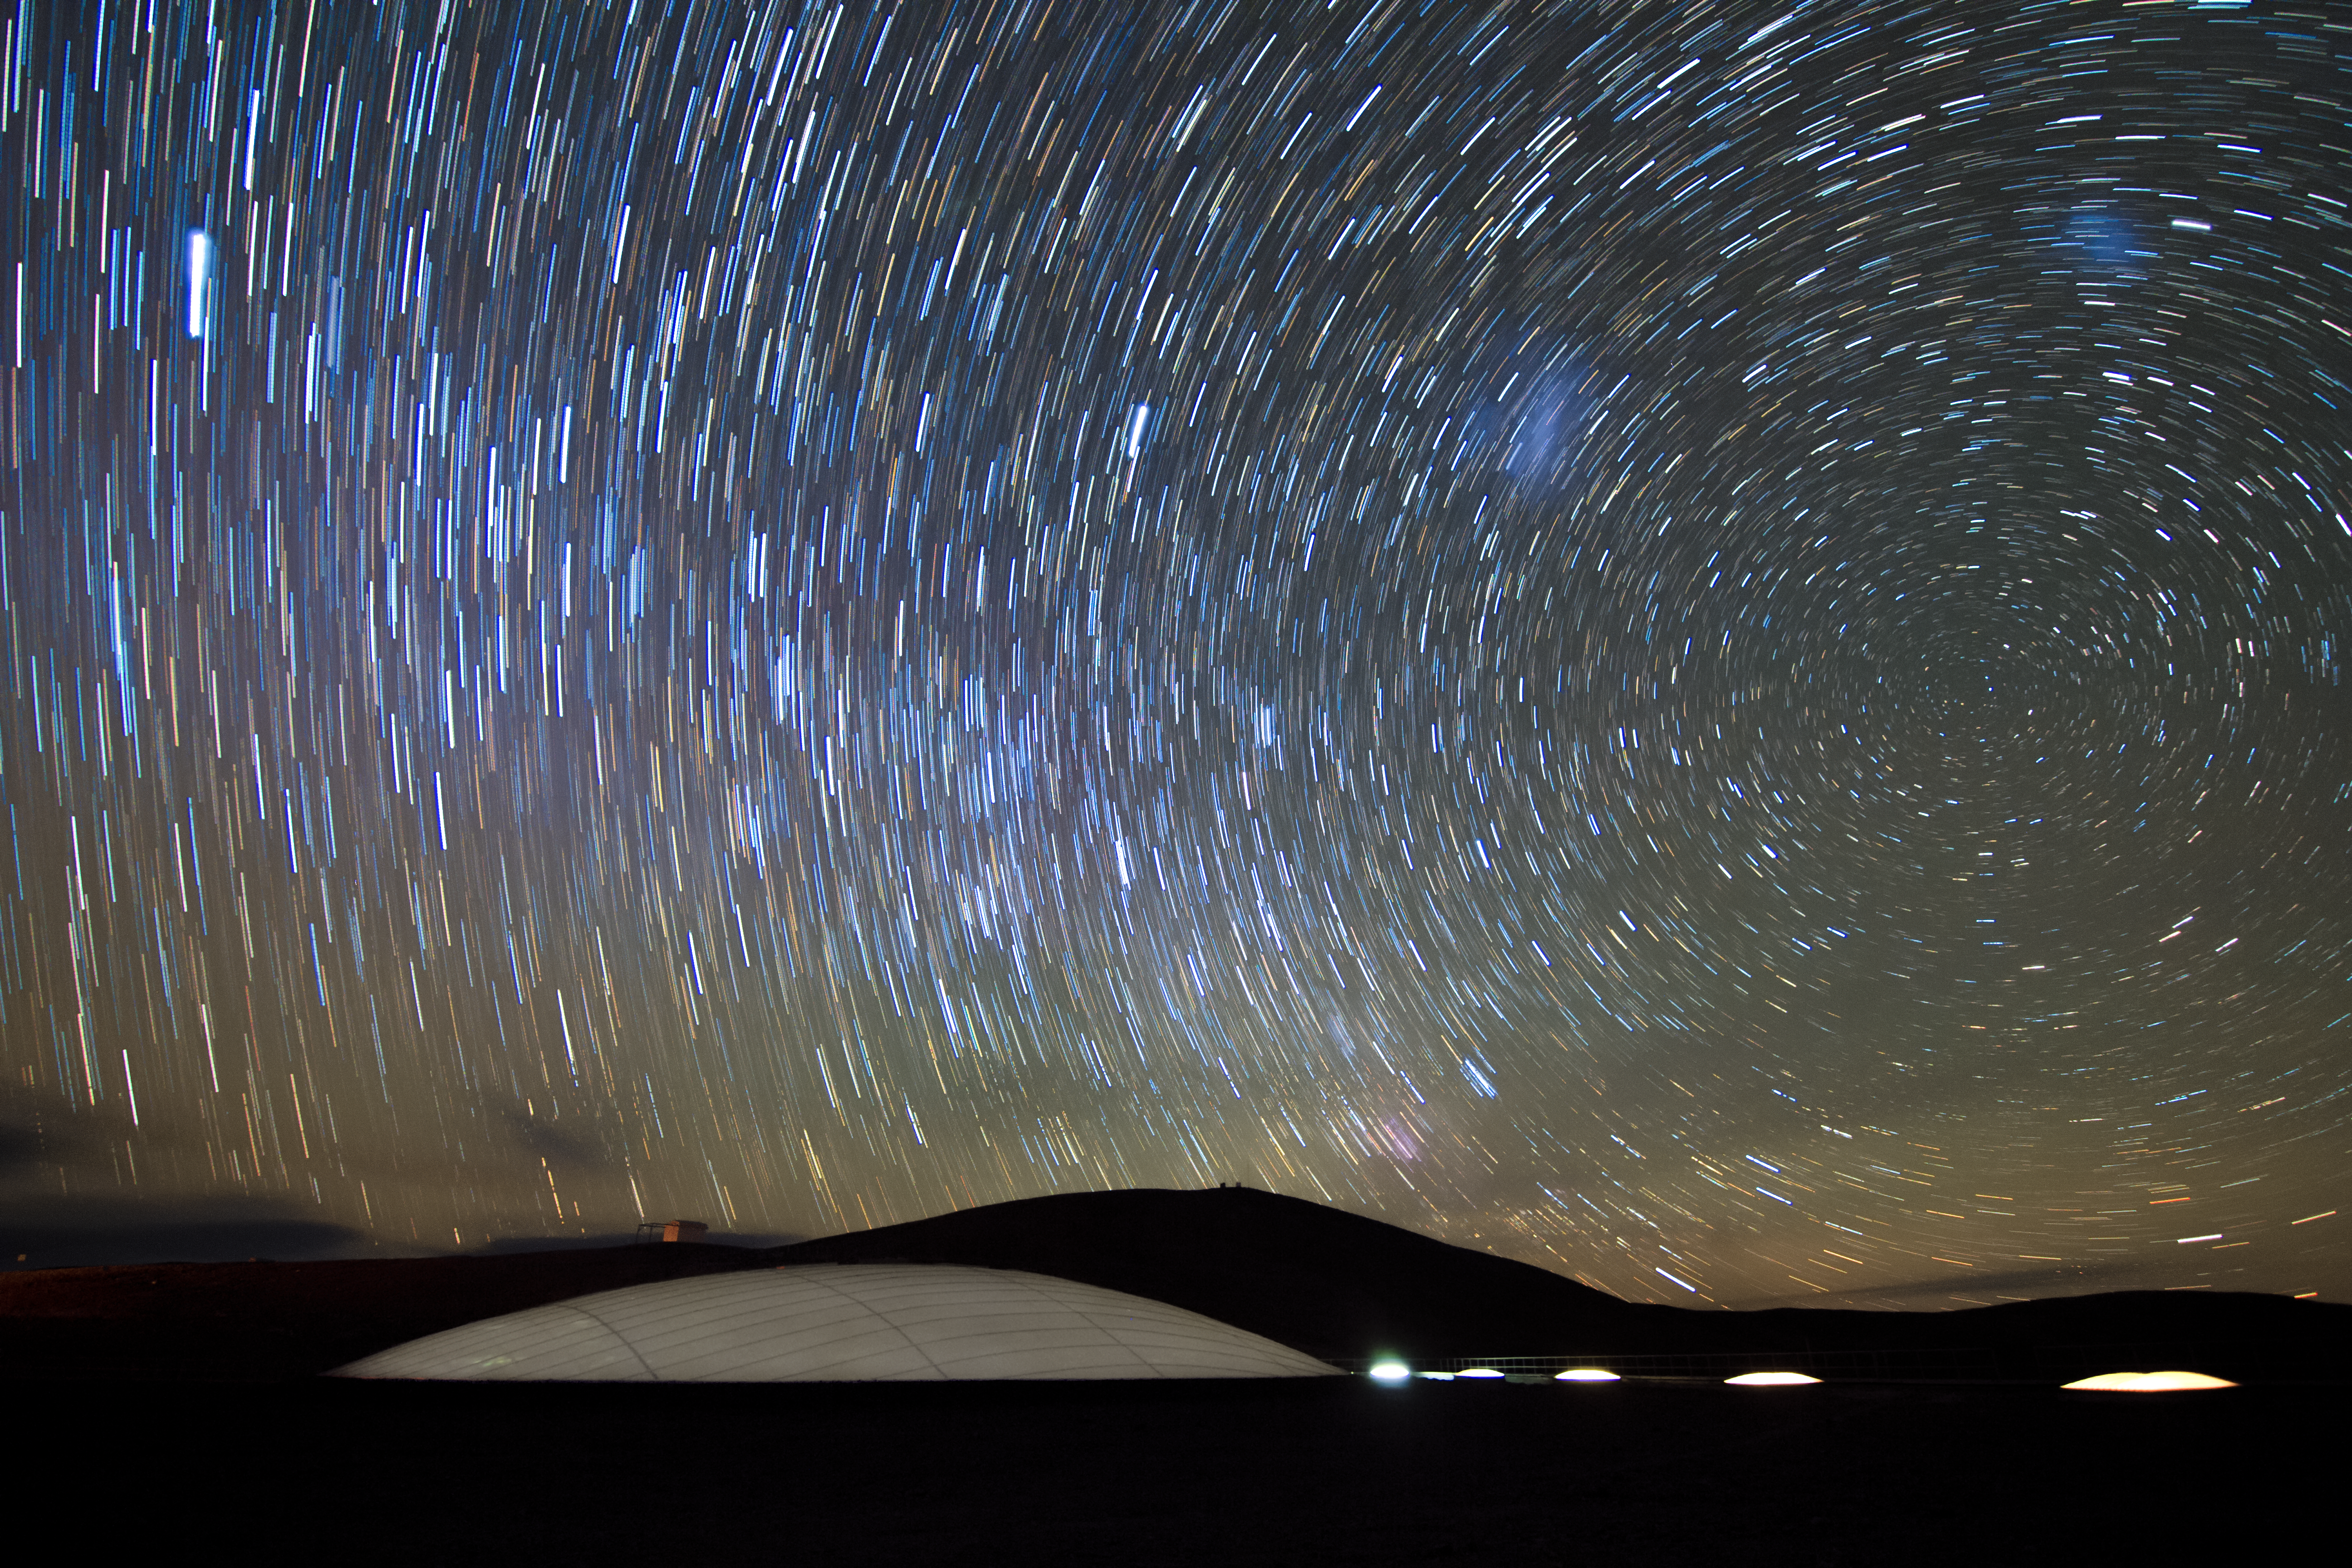

The Earth rotates

The rotational motion of Earth gives the luminous bodies in the night sky a sweeping appearance. The white dome of the Residencia occupies the bottom of the image. The Residencia hosts those working at ESO's Paranal Observatory. The hotel represents an oasis in the dry and harsh conditions of the Chilean Atacama desert.

Credit: ESO/M. Claro